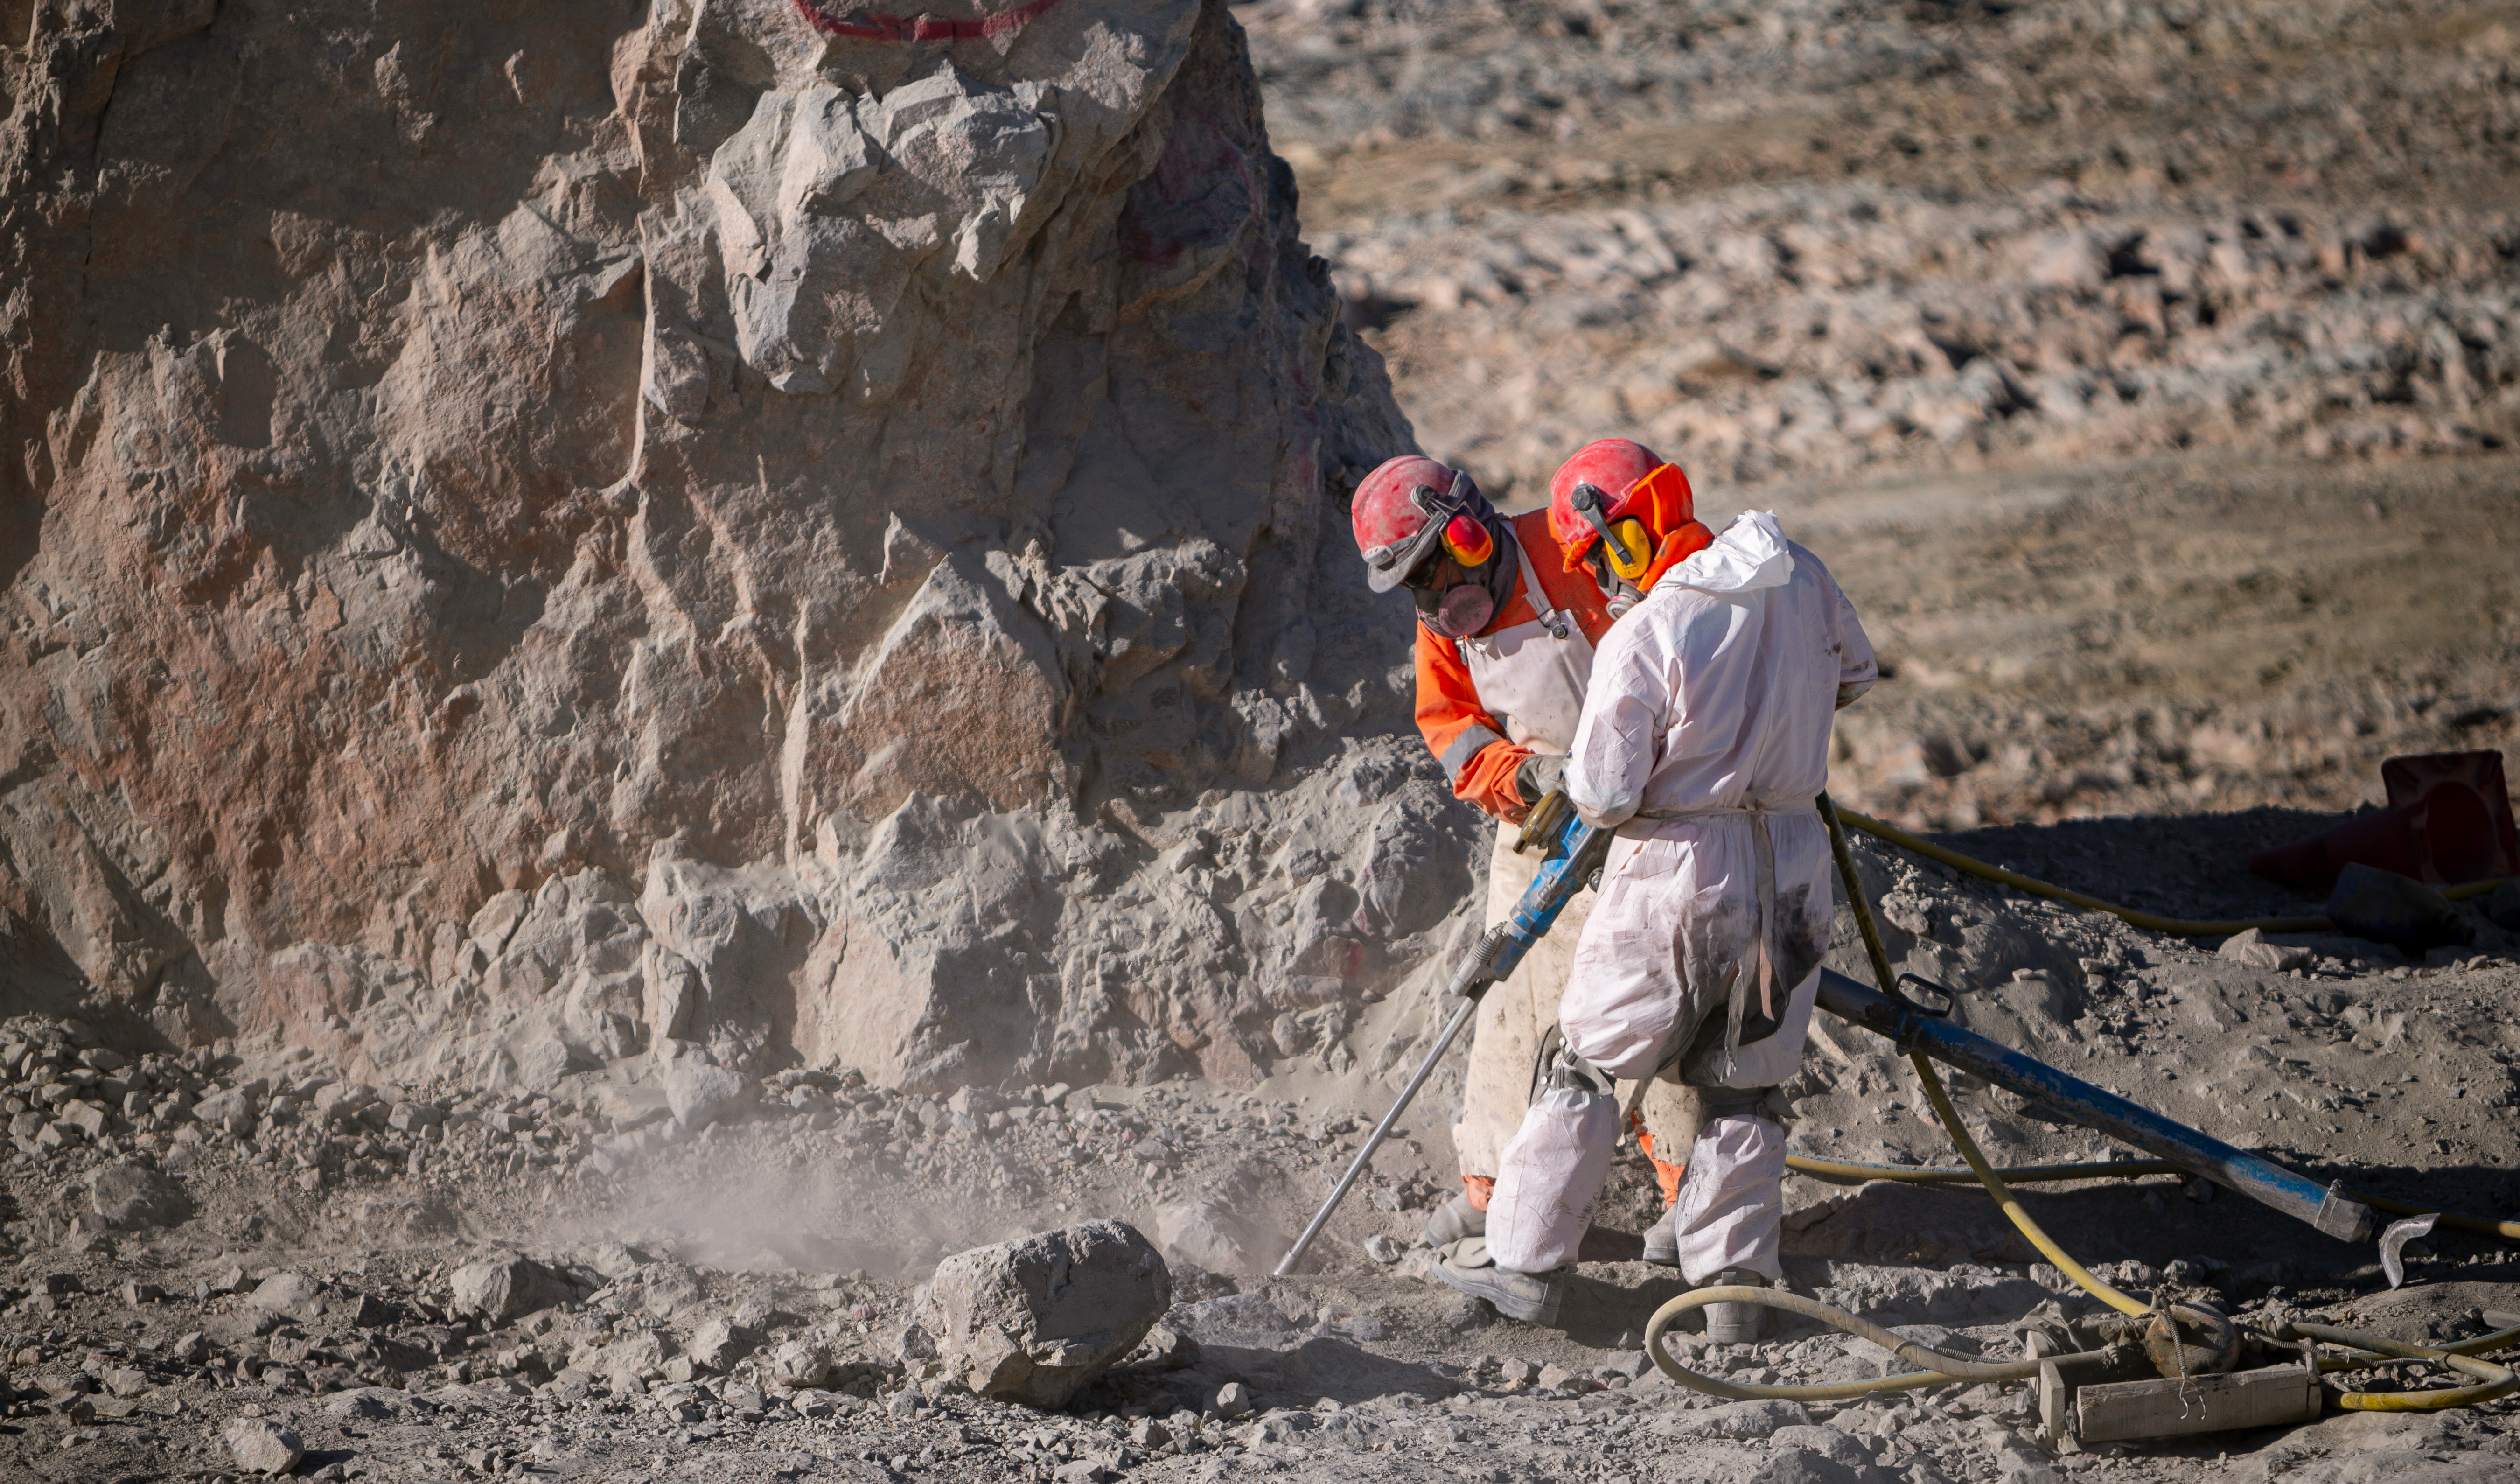

Construction of the ELT in Chile

Construction of the Extremely Large Telescope (ELT) in Cerro Armazones in Chile. The ELT will be the biggest "eye to the sky" with a 39-metre primary mirror, perfect for observing extra-solar planets, early-Universe galaxies and the nature of dark matter.

Credit: ESO/M. Zamani